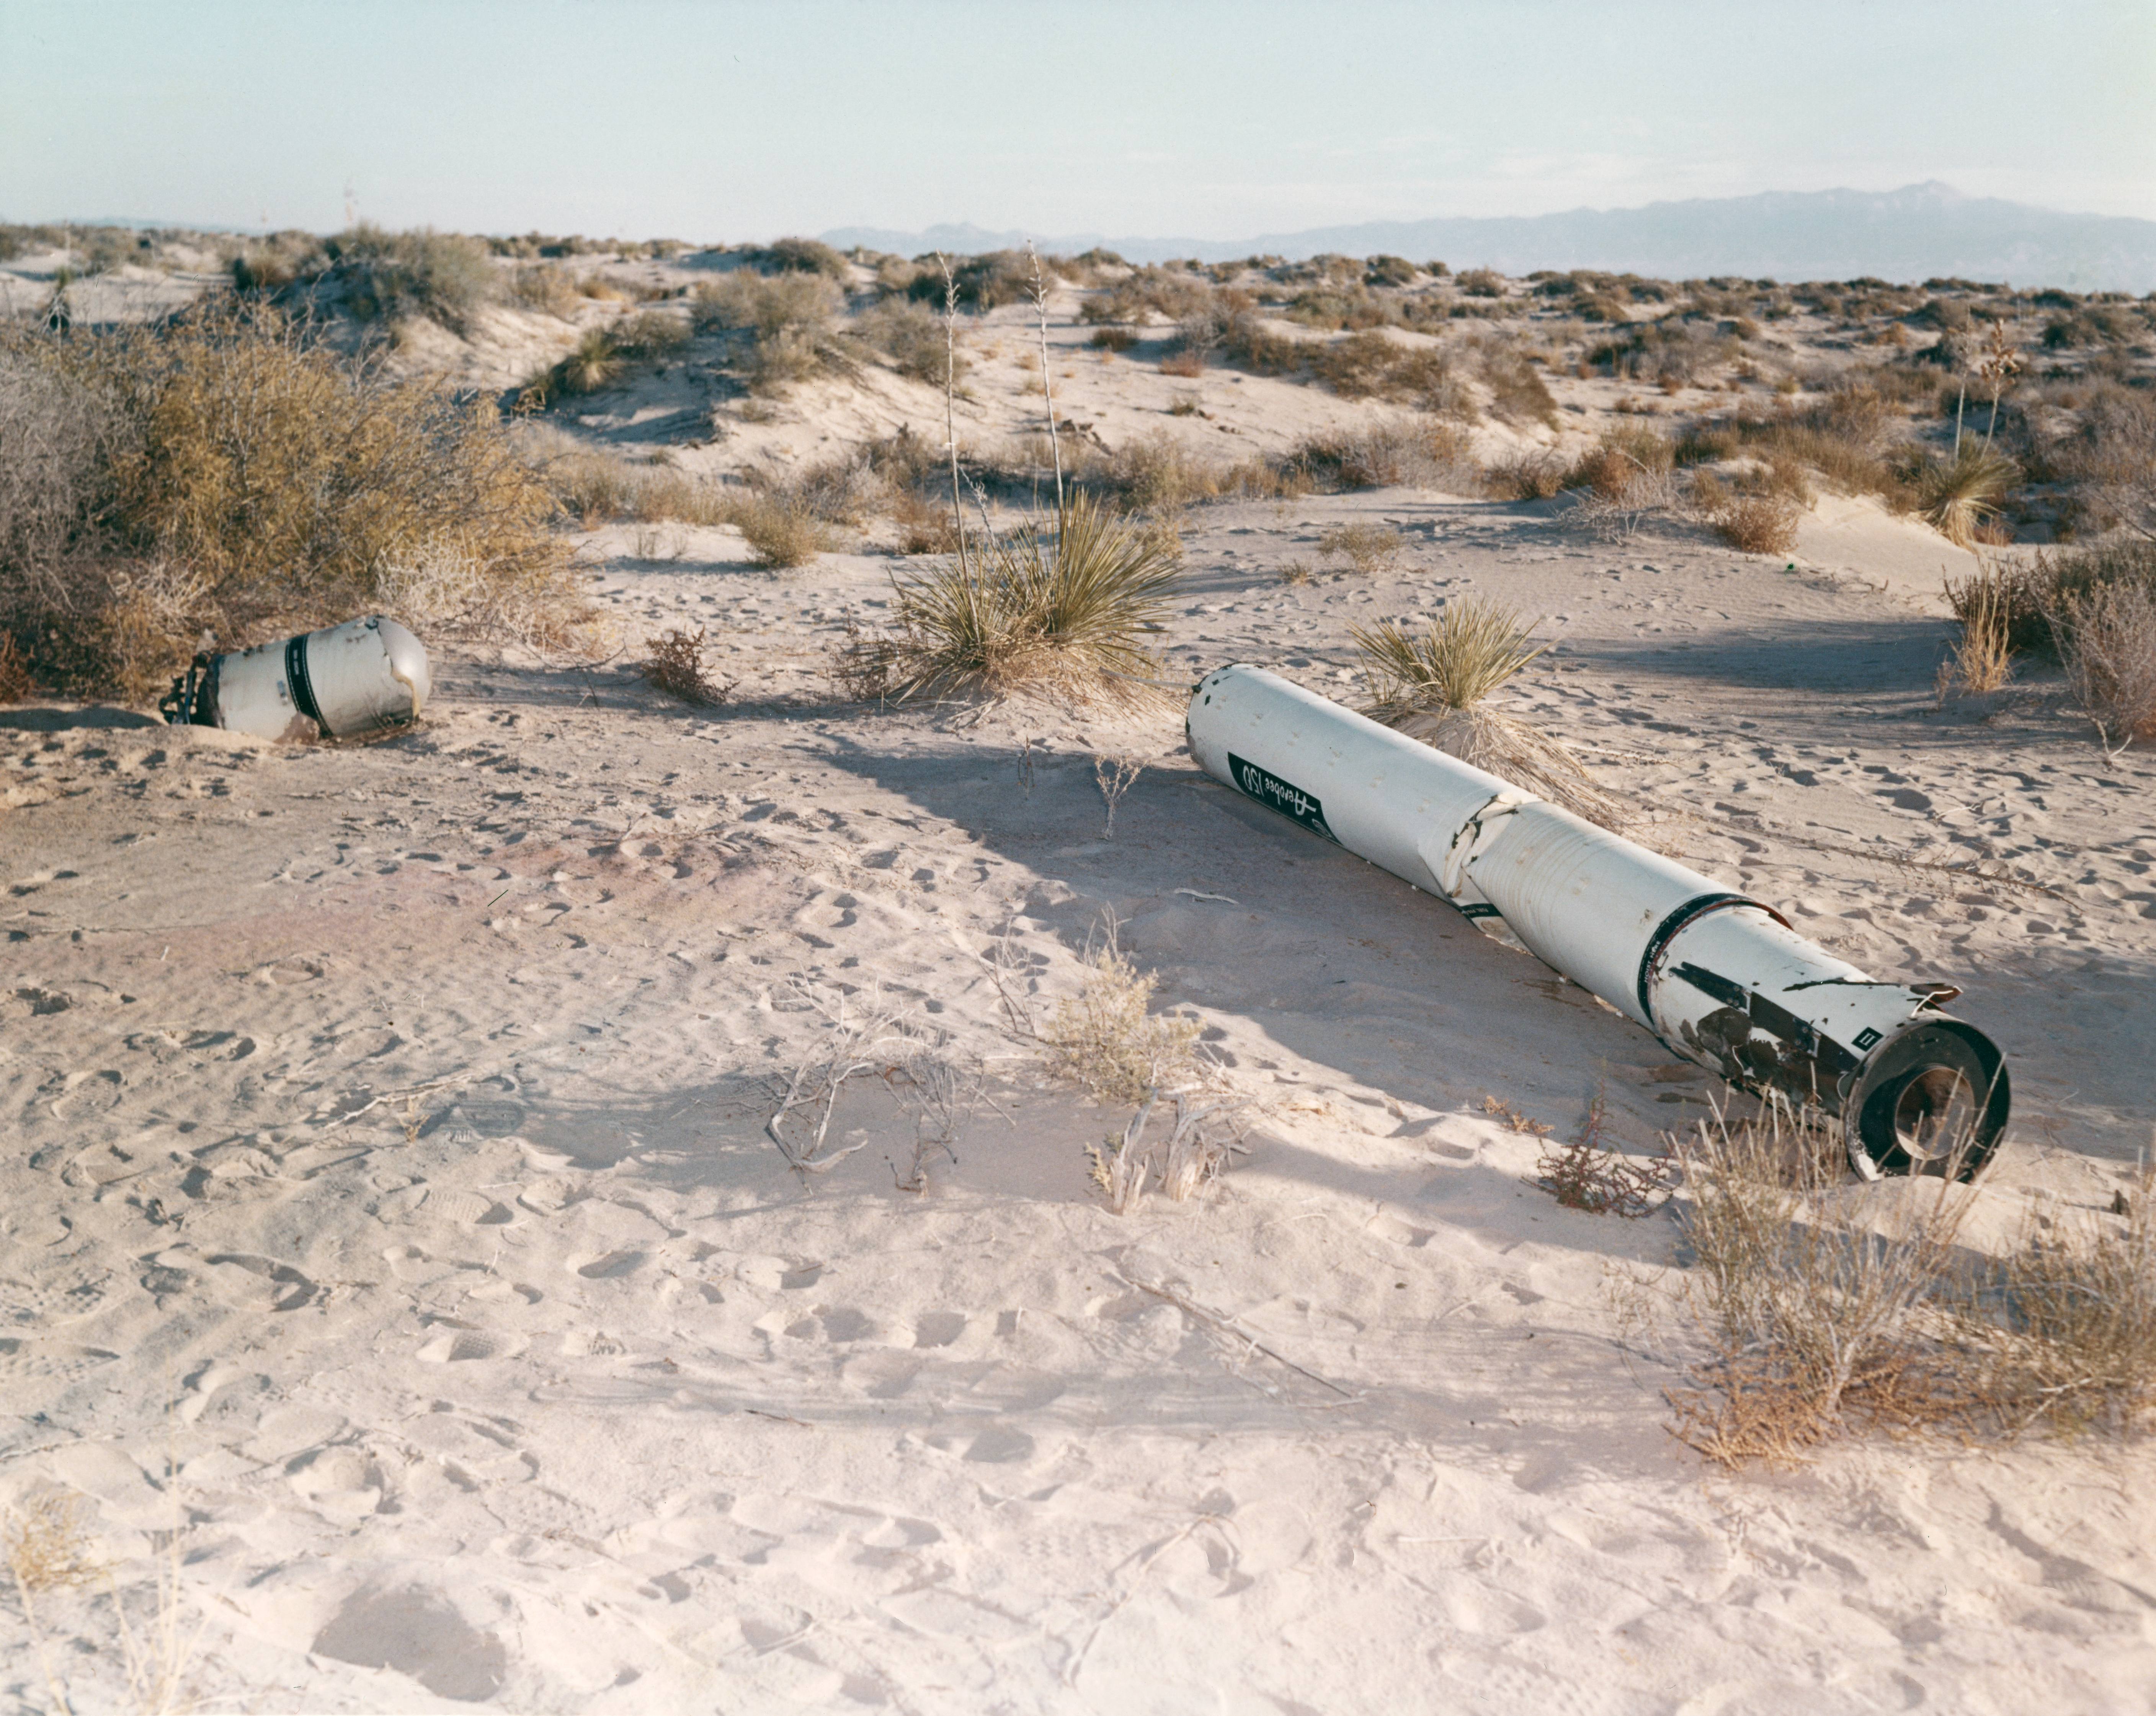

Kitt Peak Rocket Program Flight 3.8

This image shows the Aerobee 150 rocket launched by Kitt Peak at White Sands Missile Range on 10 November 1965. This was flight 3.8, which measured starlight using a 12-inch telescope and a spectrometer.

During this flight, the guidance system failed to point the instrument.

The original negative of this image is stored at NOIRLab Headquarters in Tucson, Arizona. This image is part of NSF NOIRLab’s historical archives.

Credit: KPNO/NOIRLab/NSF/AURA